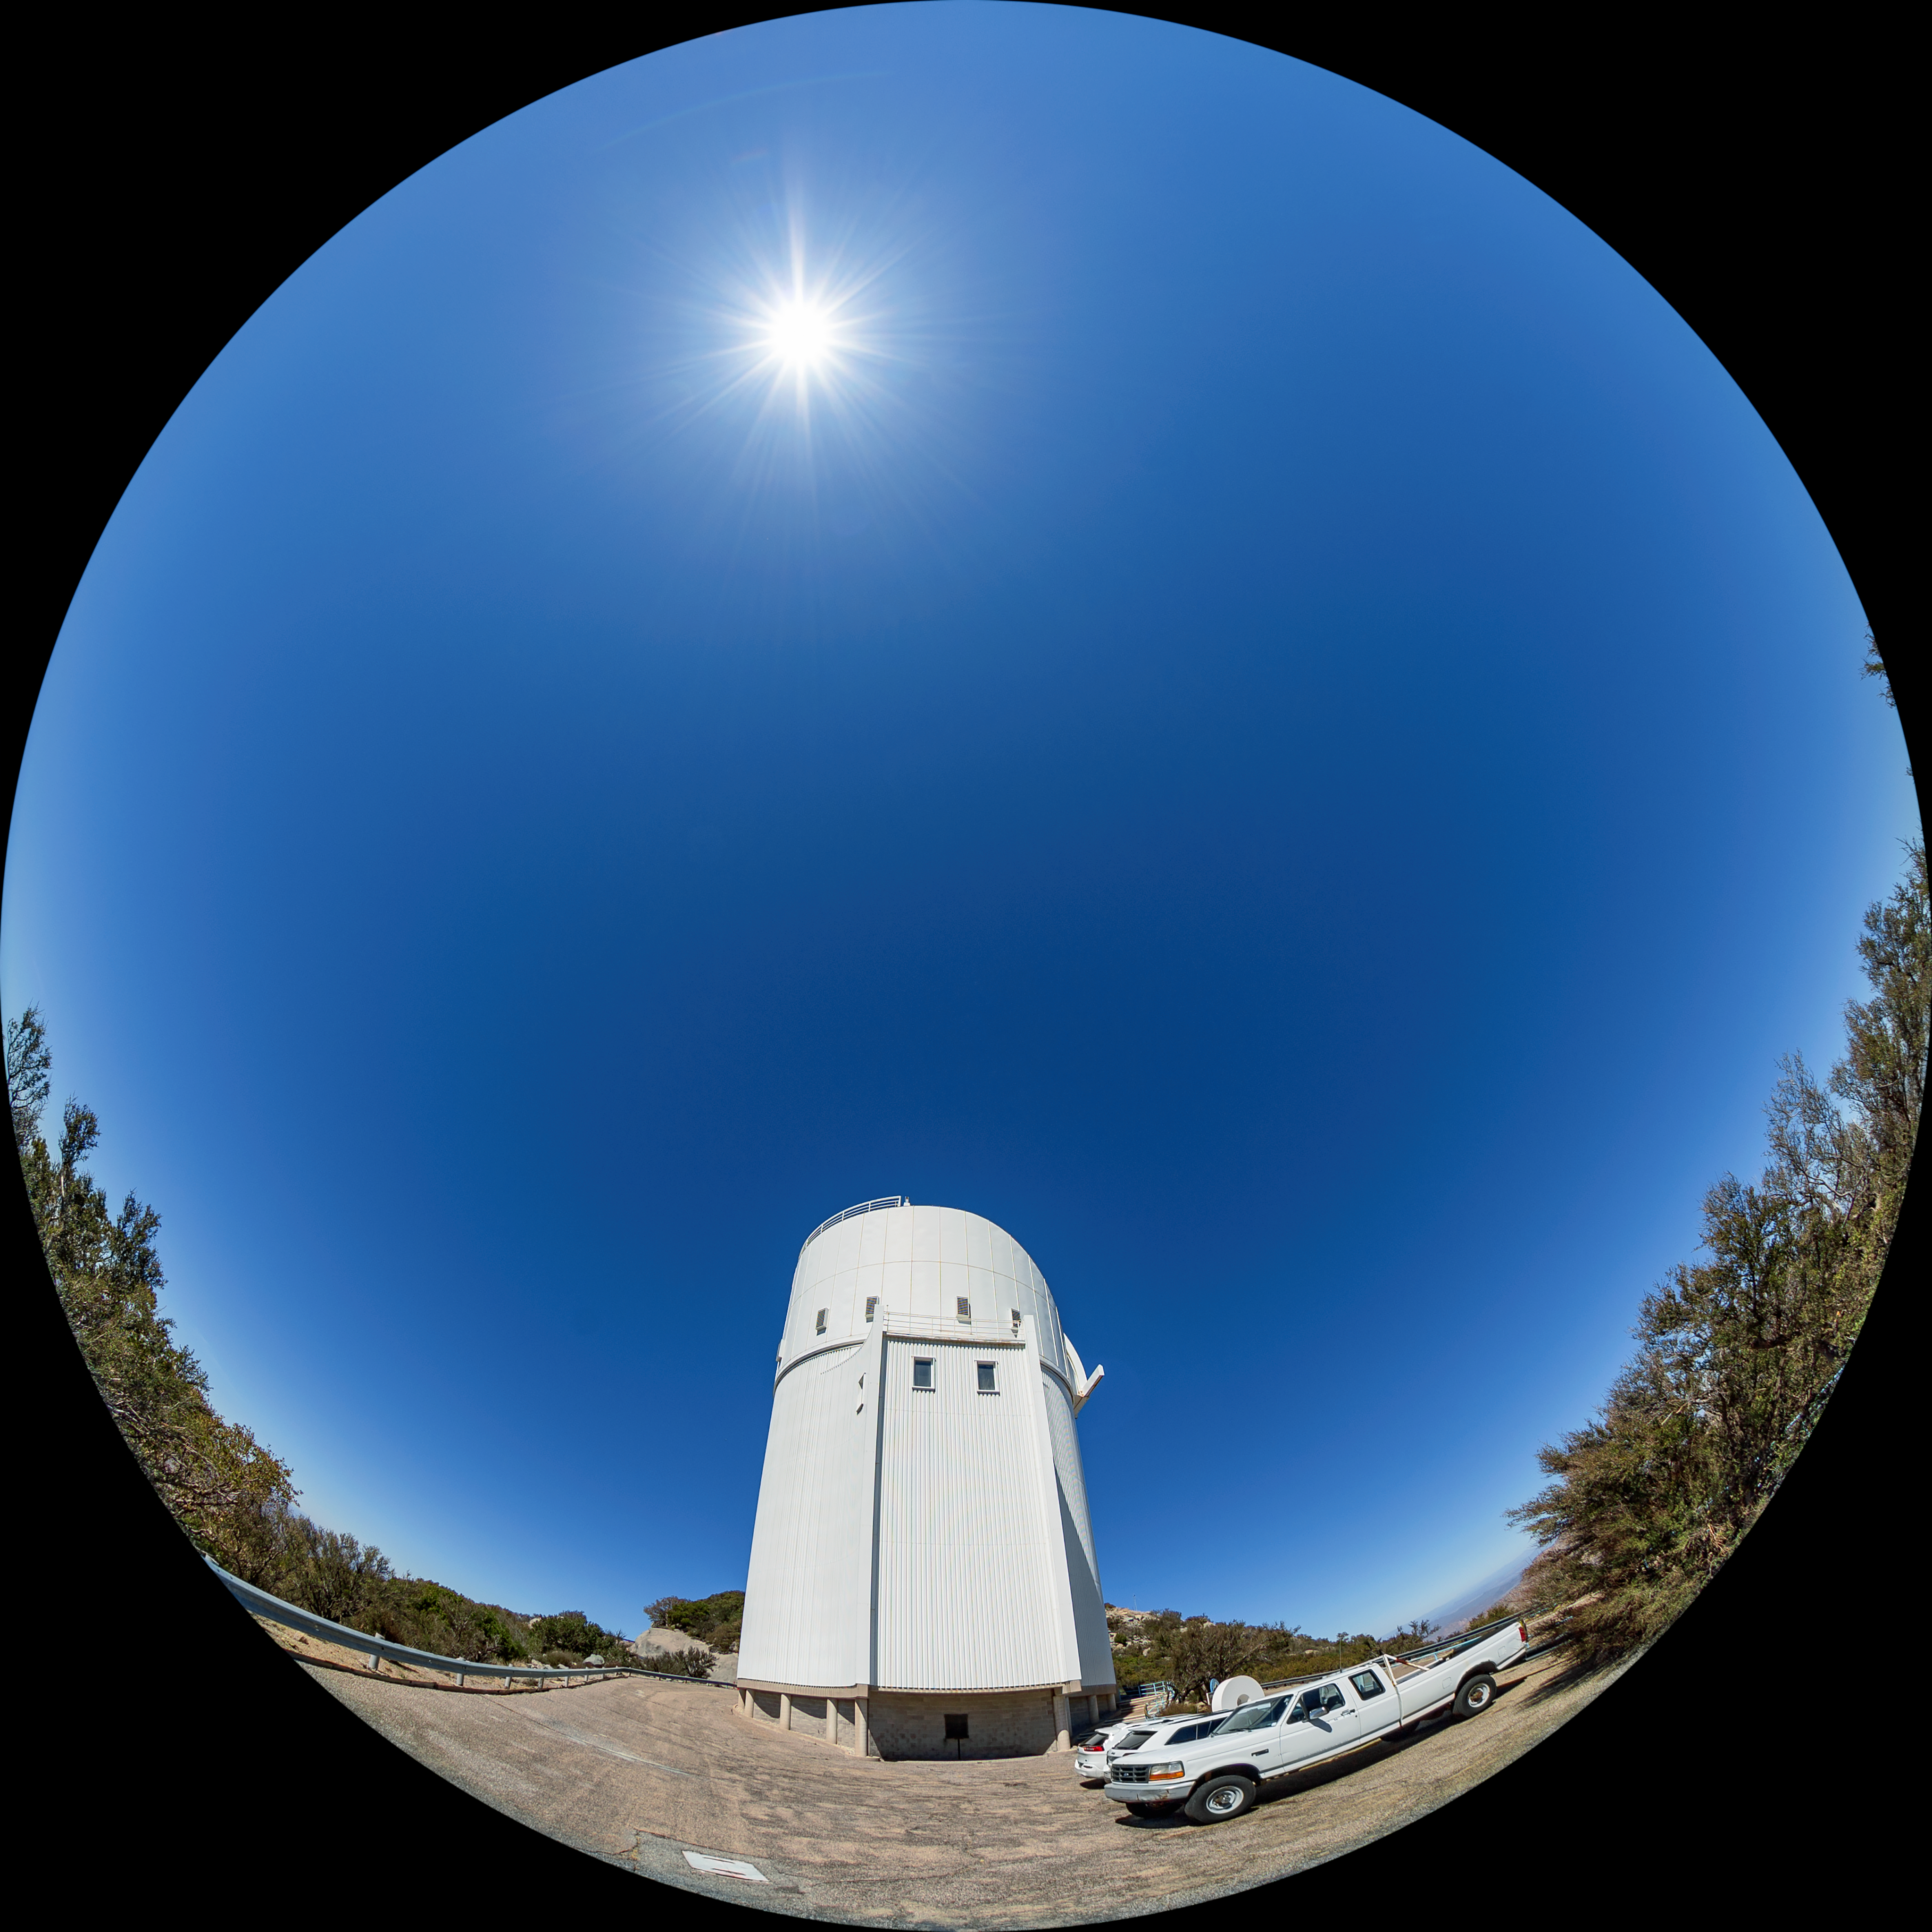

UArizona Bok 2.3-meter Telescope Fulldome

A fulldome view of the UA Bok 2.3-meter Telescope at Kitt Peak National Observatory (KPNO), a Program of NSF NOIRLab.

Credit: KPNO/NOIRLab/NSF/AURA/T. Matsopoulos